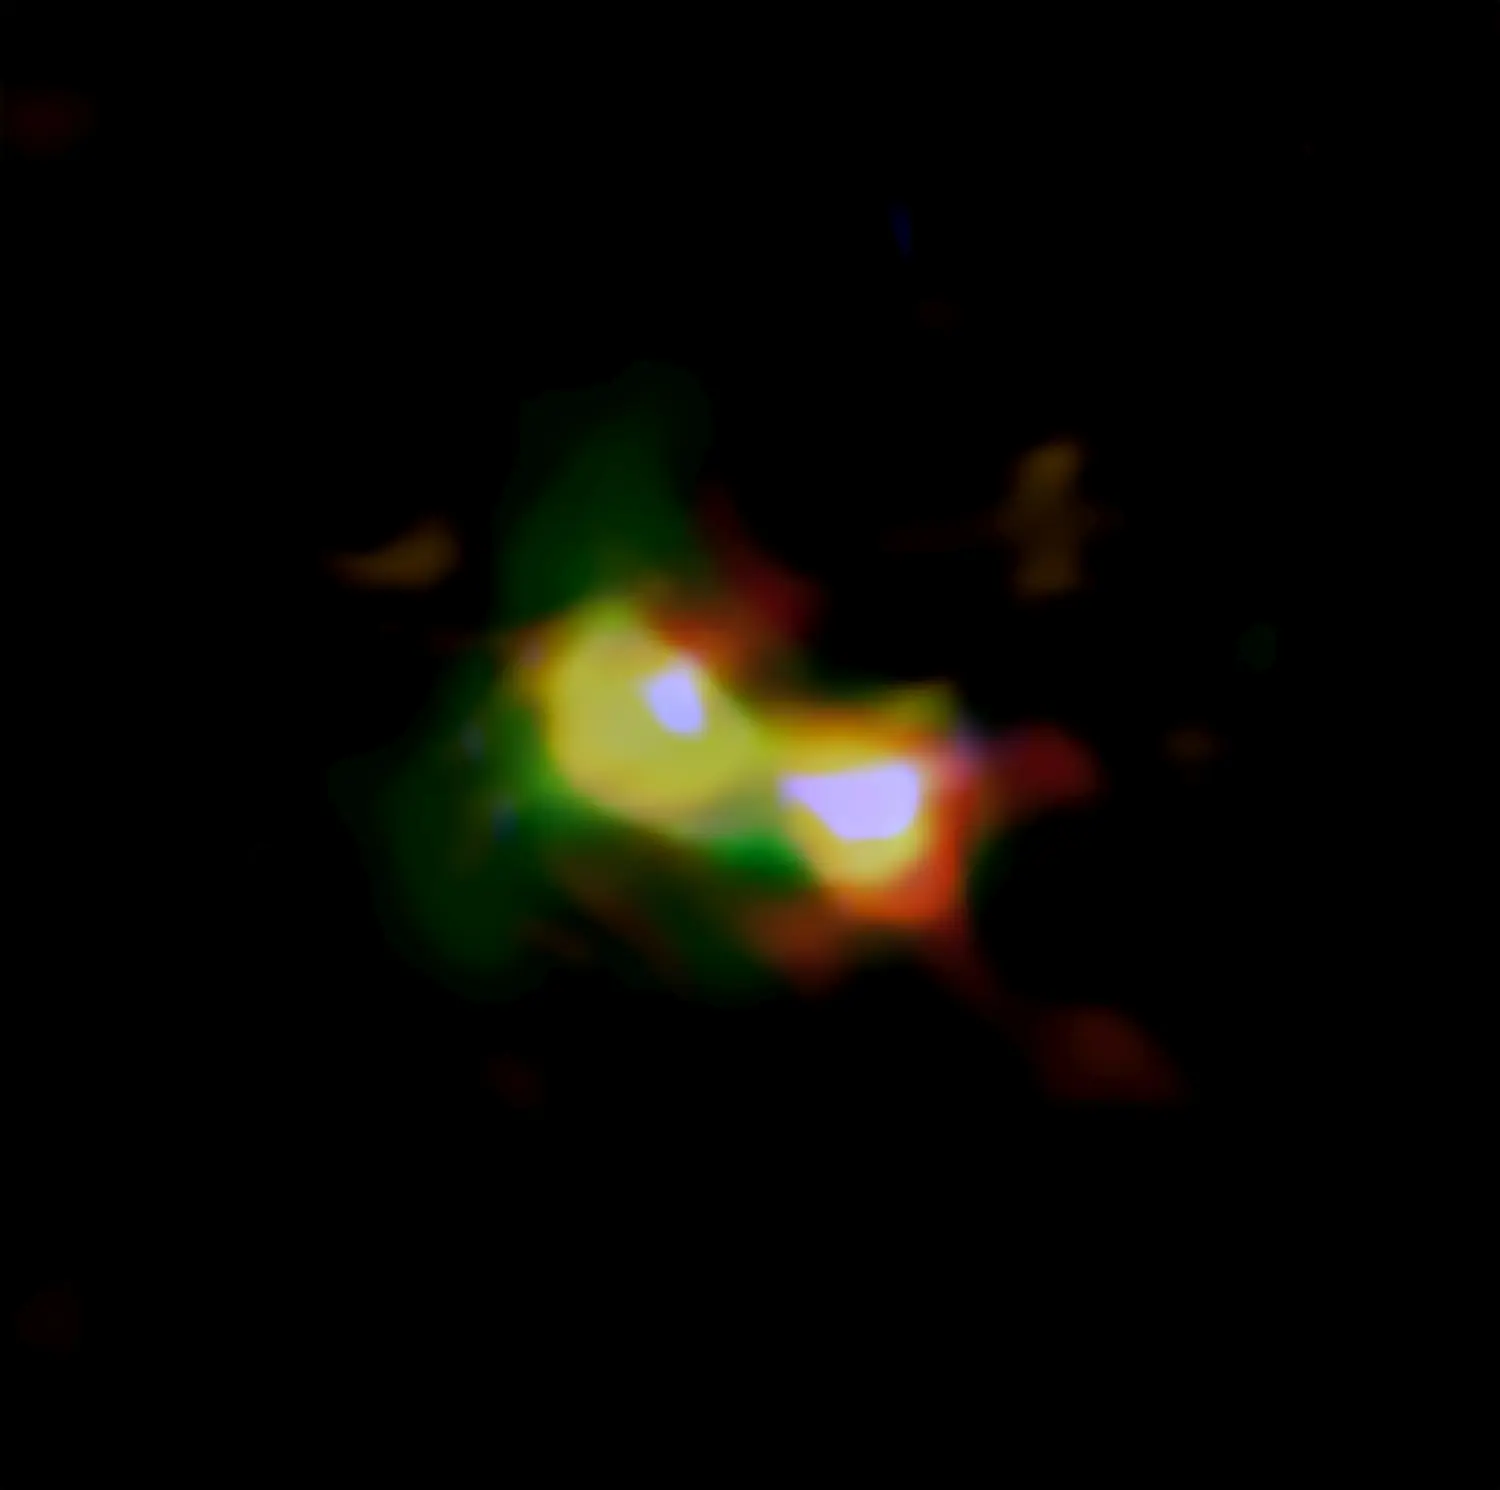

ALMA Finds Earliest Example of Merging Galaxies

Composite image of B14-65666 showing the distributions of dust (red), oxygen (green), and carbon (blue), observed by ALMA and stars (white) observed by the Hubble Space Telescope.

Credit: ALMA (ESO/NAOJ/NRAO), NASA/ESA Hubble Space Telescope, Hashimoto et al